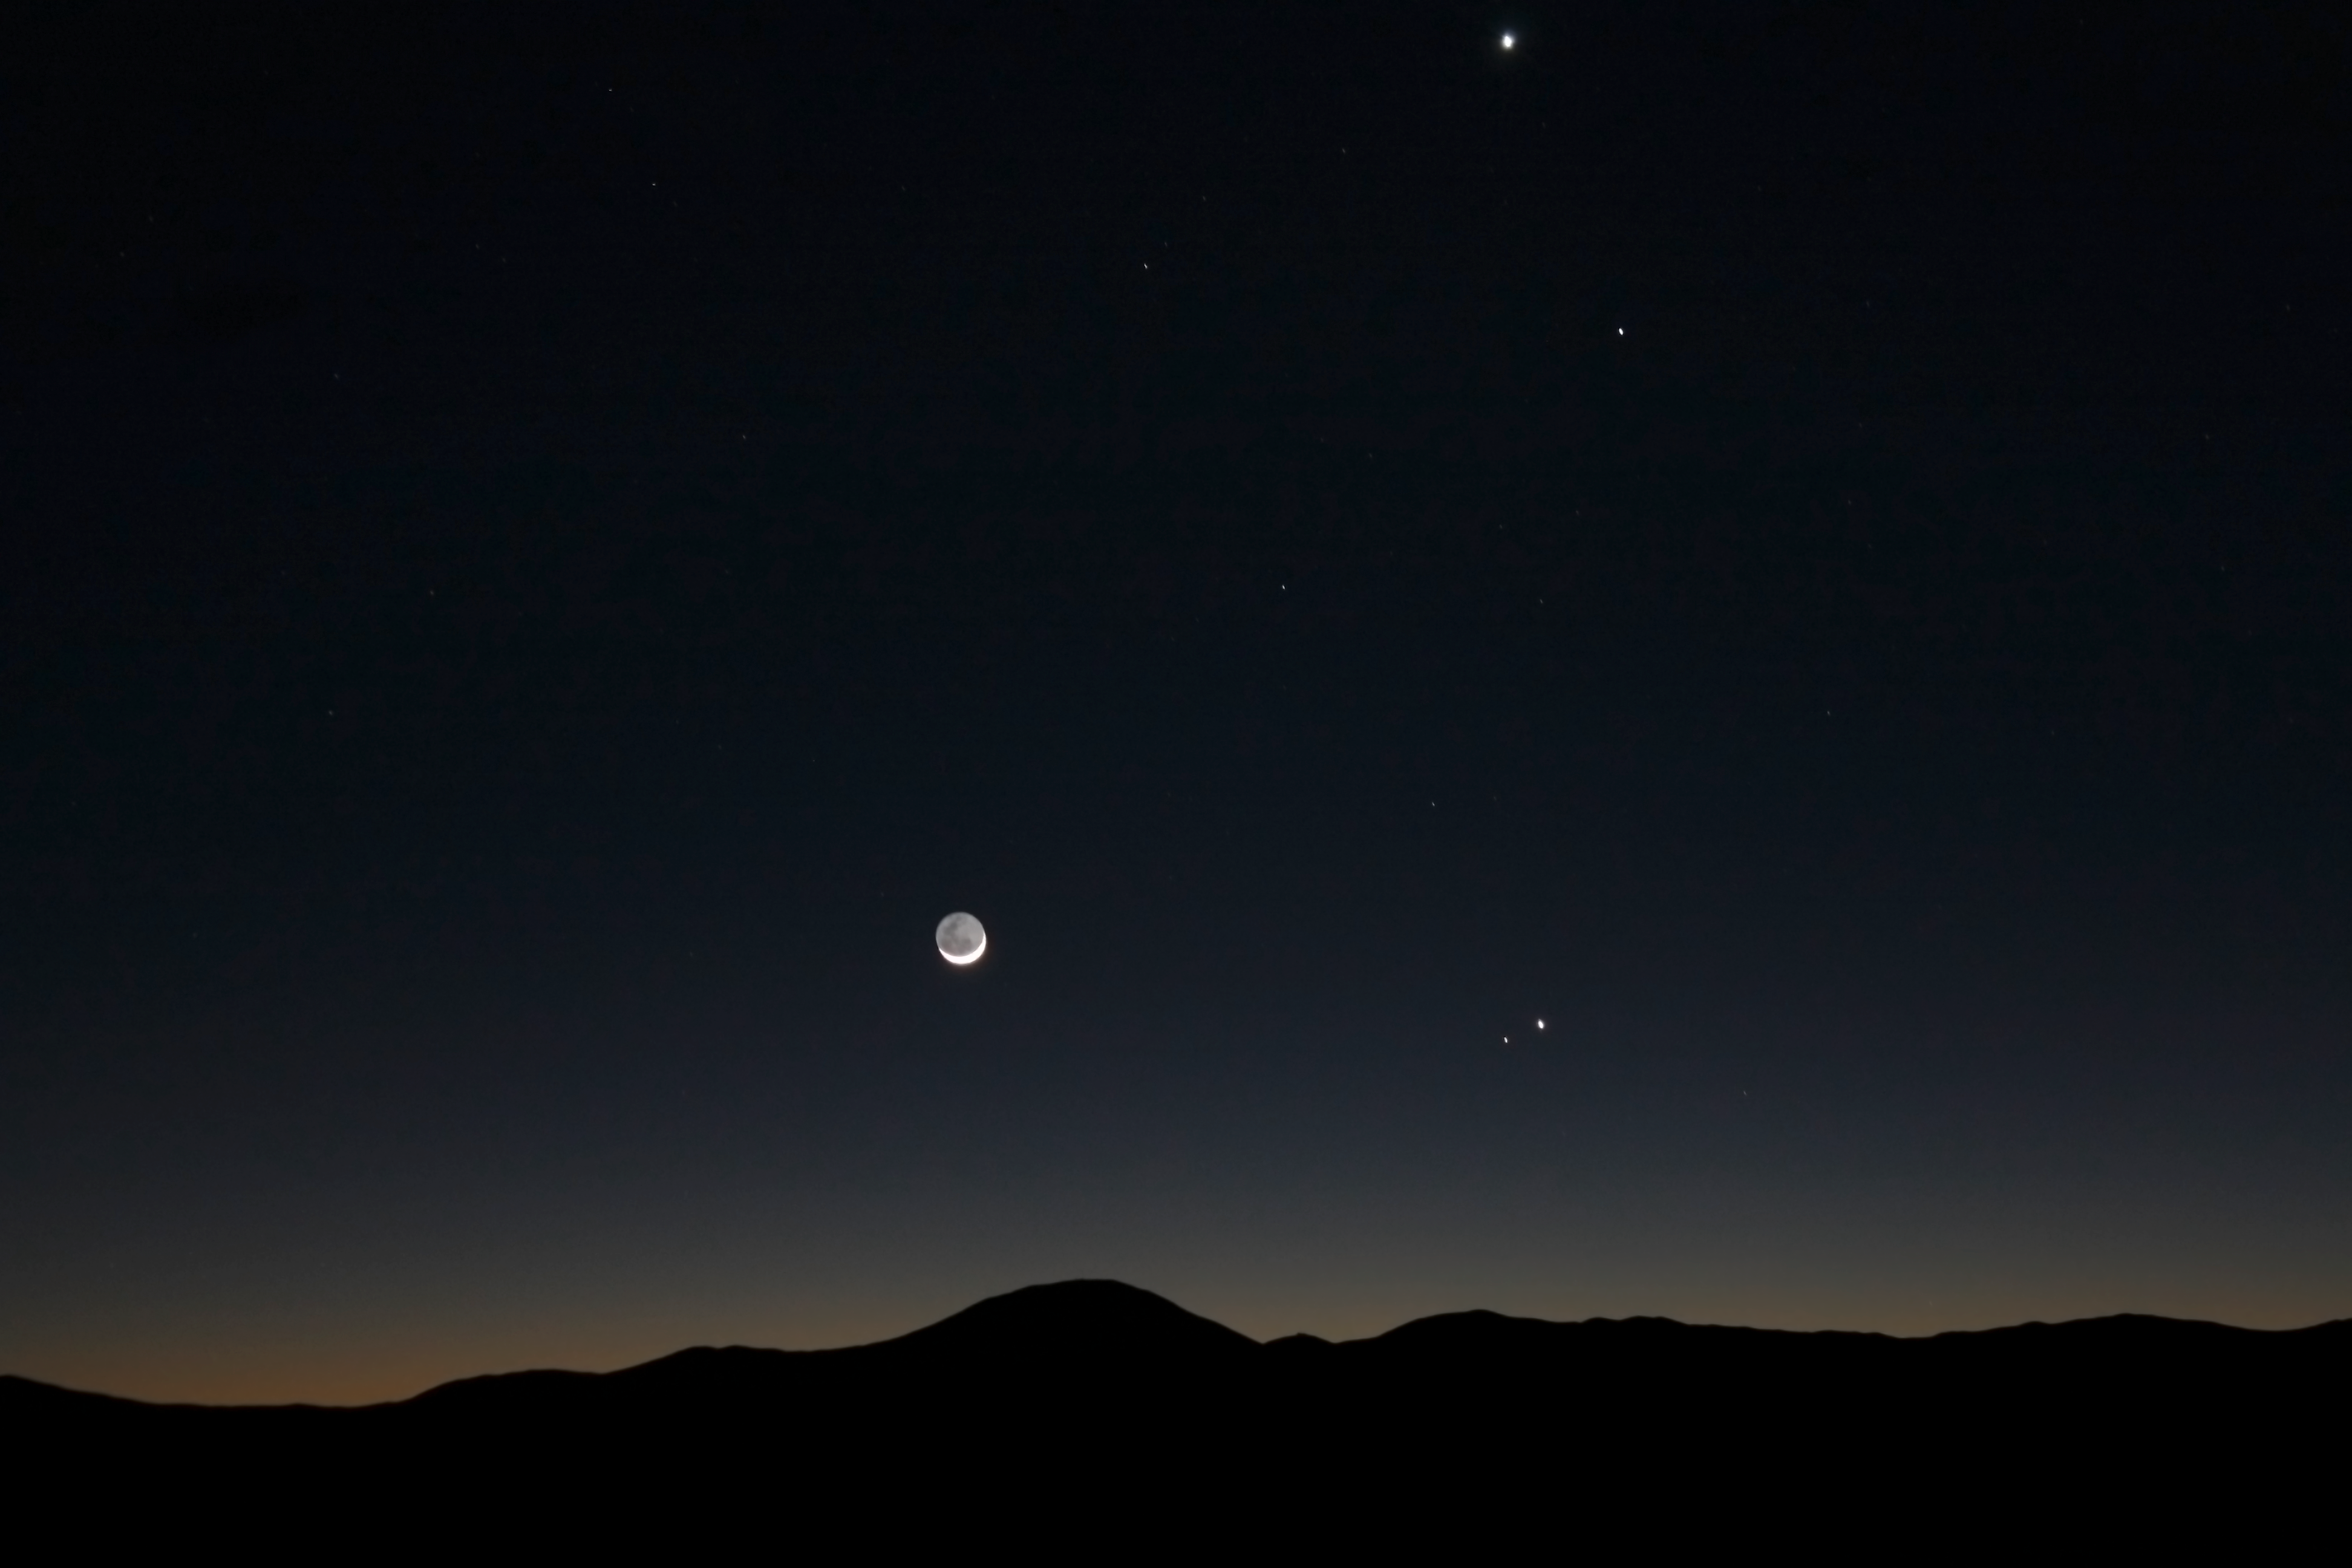

Planet alignment

Planet alignment photographed by ESO Photo Ambassador, Farid Char.

Credit: F. Char/ESO